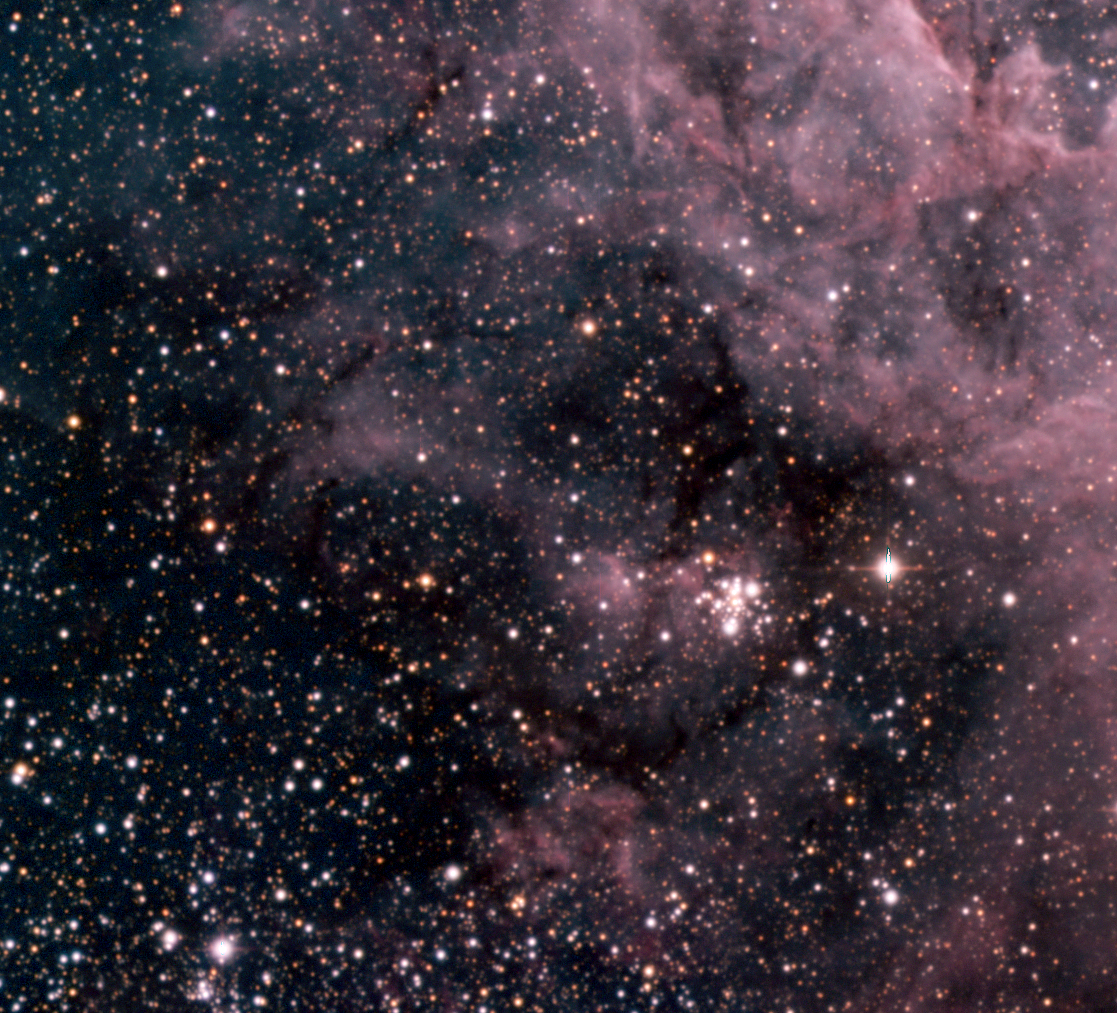

In Tarantula territory (g)

Colour composite image of the Tarantula Nebula in the Large Magellanic Cloud (LMC) and its surroundings. It displays numerous "fingers" of dark material, lanes of cold gas and dust, that still hold out against the strong stellar winds in this area, SE of the centre of the Tarantula Nebula.

Credit: ESO